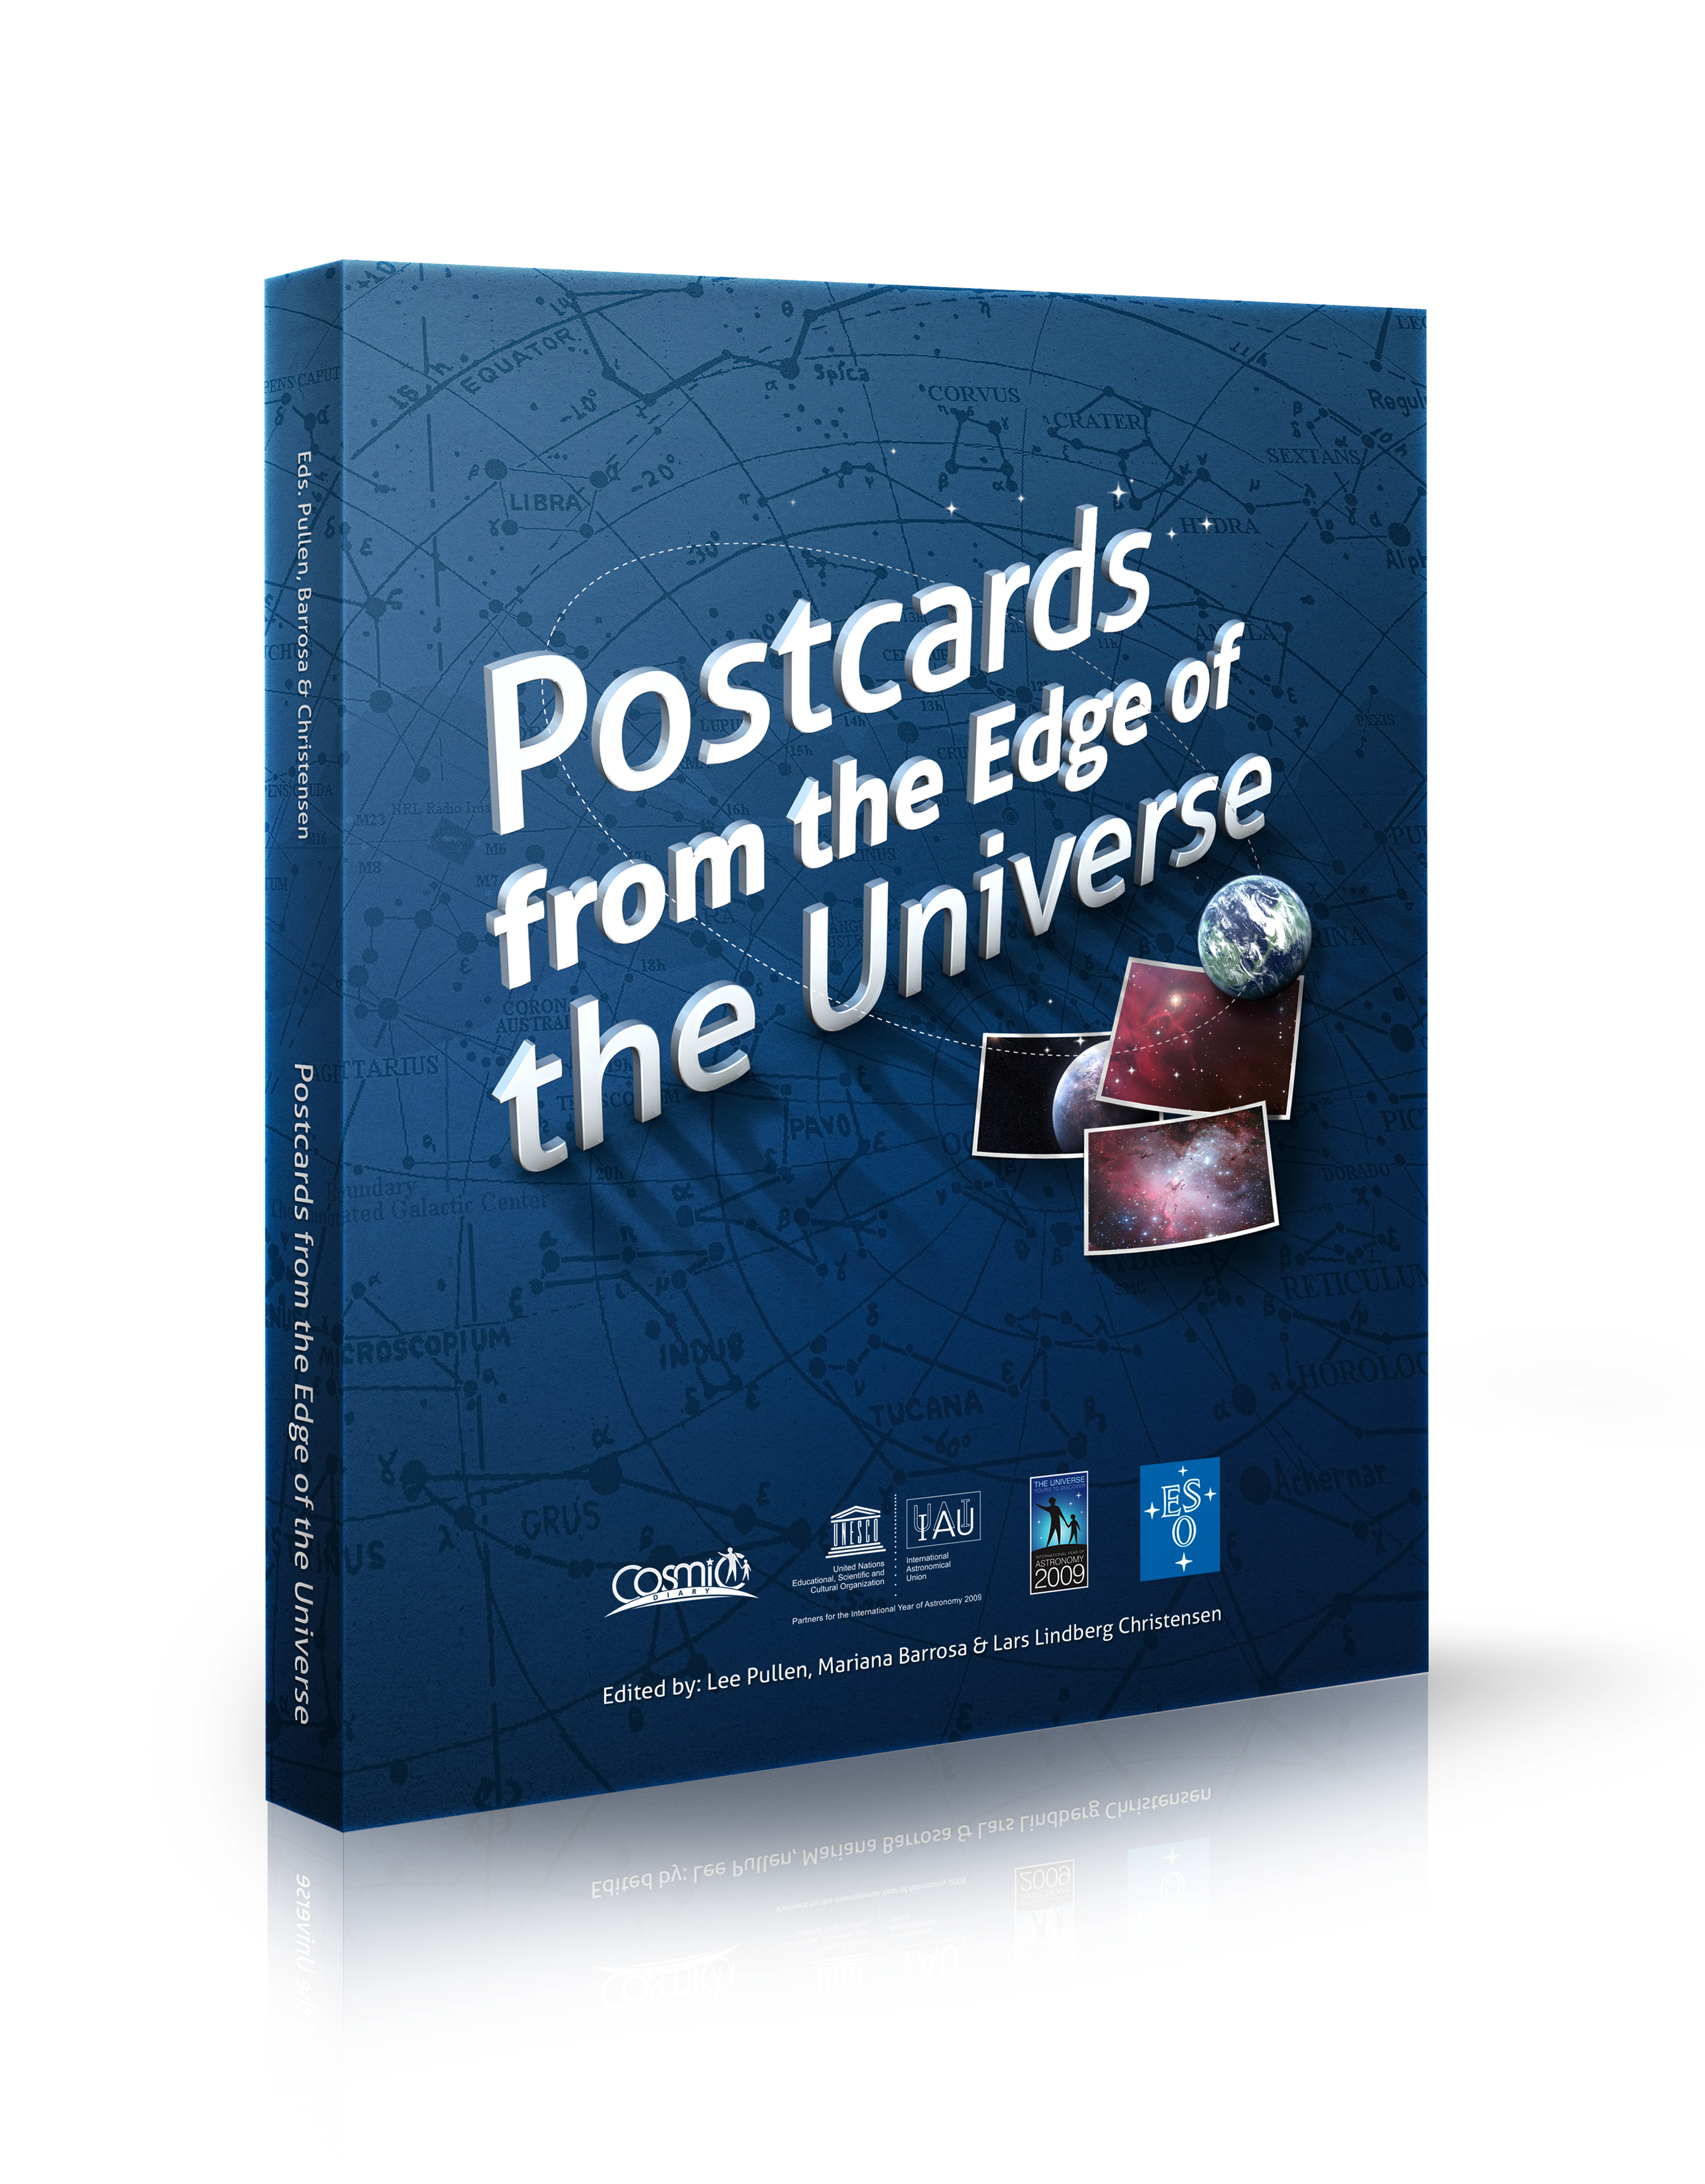

Cover of Postcards from the Edge of the Universe

From sunspots to black holes, planets around other stars, supernovae and dark matter, Postcards from the Edge of the Universe is a book that unveils the mysteries of today’s research, looking at cutting-edge astronomy from around the world. Twenty-four frontline astronomers from all corners of the globe explain their science in accessible language.

Credit: IAU/IYA2009/ESO/A. Roquette